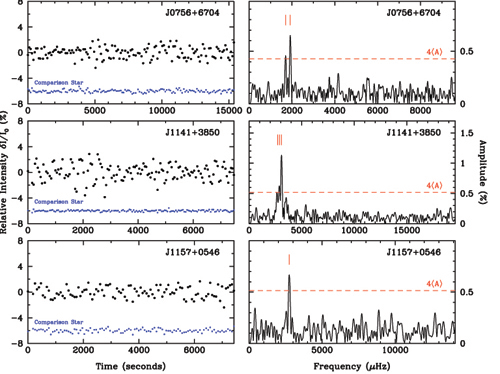

Light curves and Fourier amplitude spectra for the three new pulsating low-mass white dwarfs

Light curves (left) and Fourier amplitude spectra (right) for the three new pulsating low-mass white dwarfs. The red tick marks denote the significant frequencies which lie above the detection threshold of four times the average noise level.

Credit: International Gemini Observatory/NOIRLab/NSF/AURA